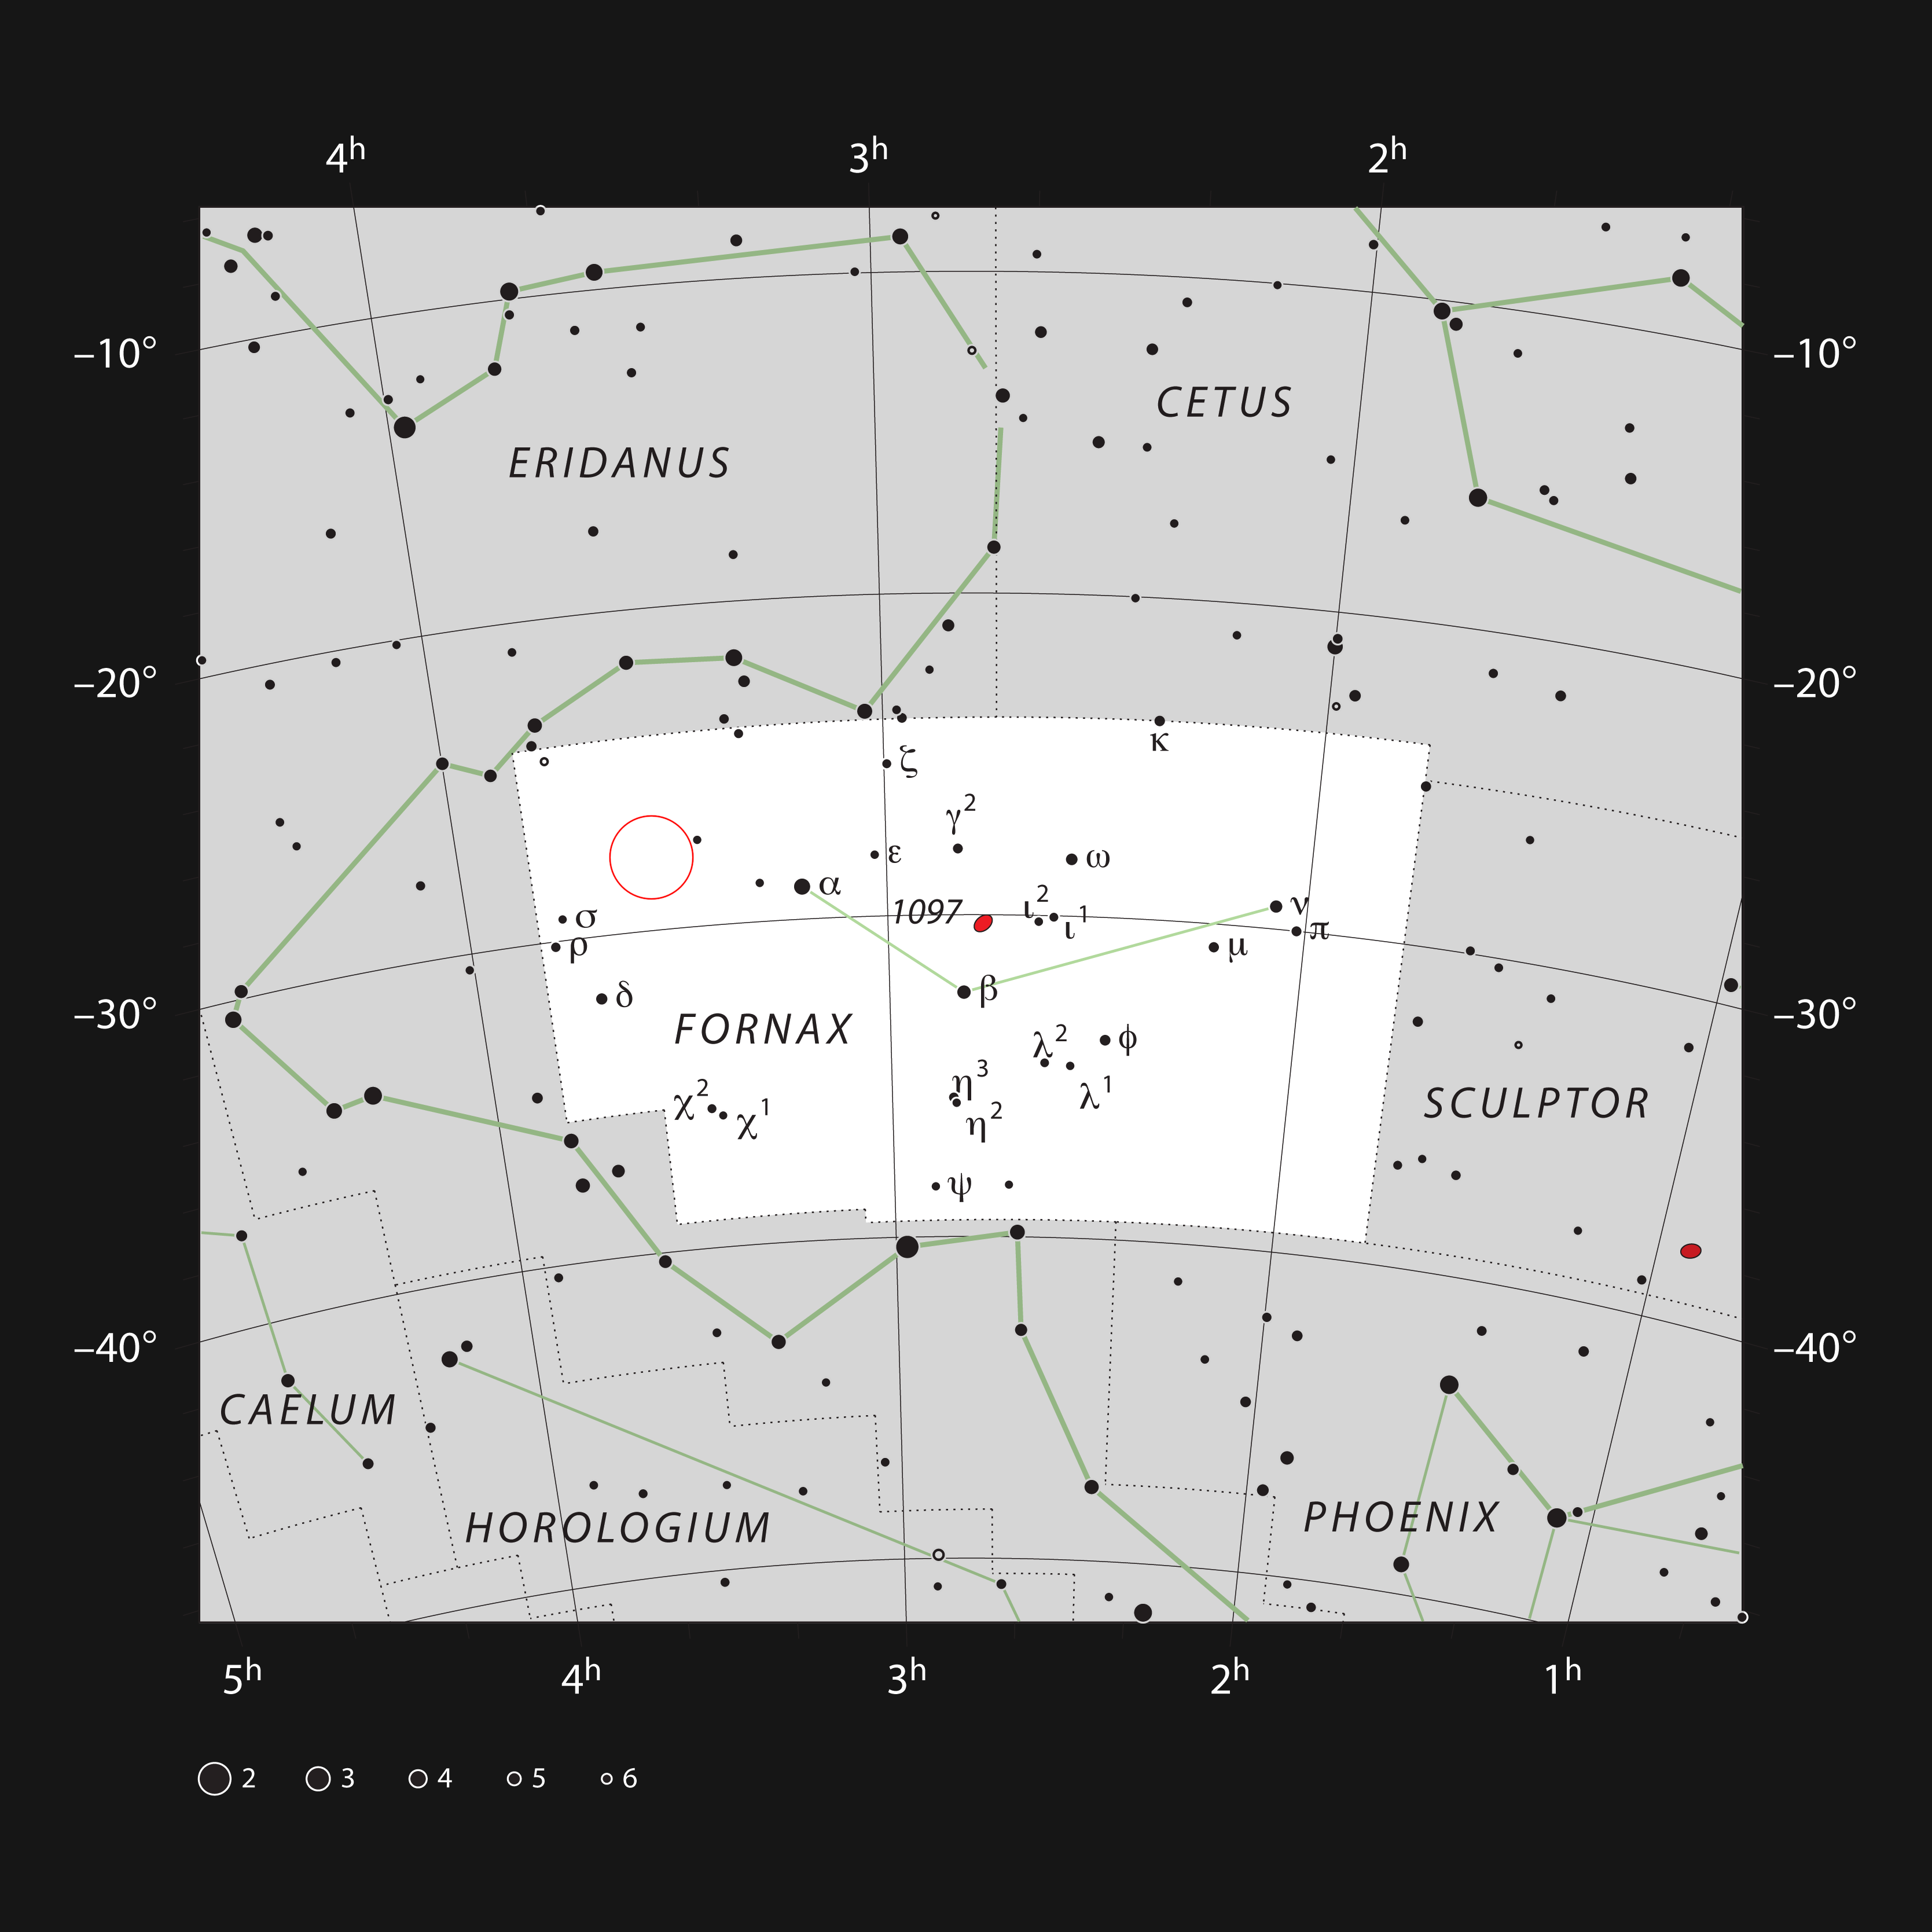

The Hubble Ultra Deep Field in the constellation of Fornax

This chart shows the location of the Hubble Ultra Deep Field in the constellation of Fornax (The Furnace). The map shows most of the stars visible to the unaided eye under good conditions, and the region of sky shown in this image is indicated.

Credit: ESO, IAU and Sky & Telescope